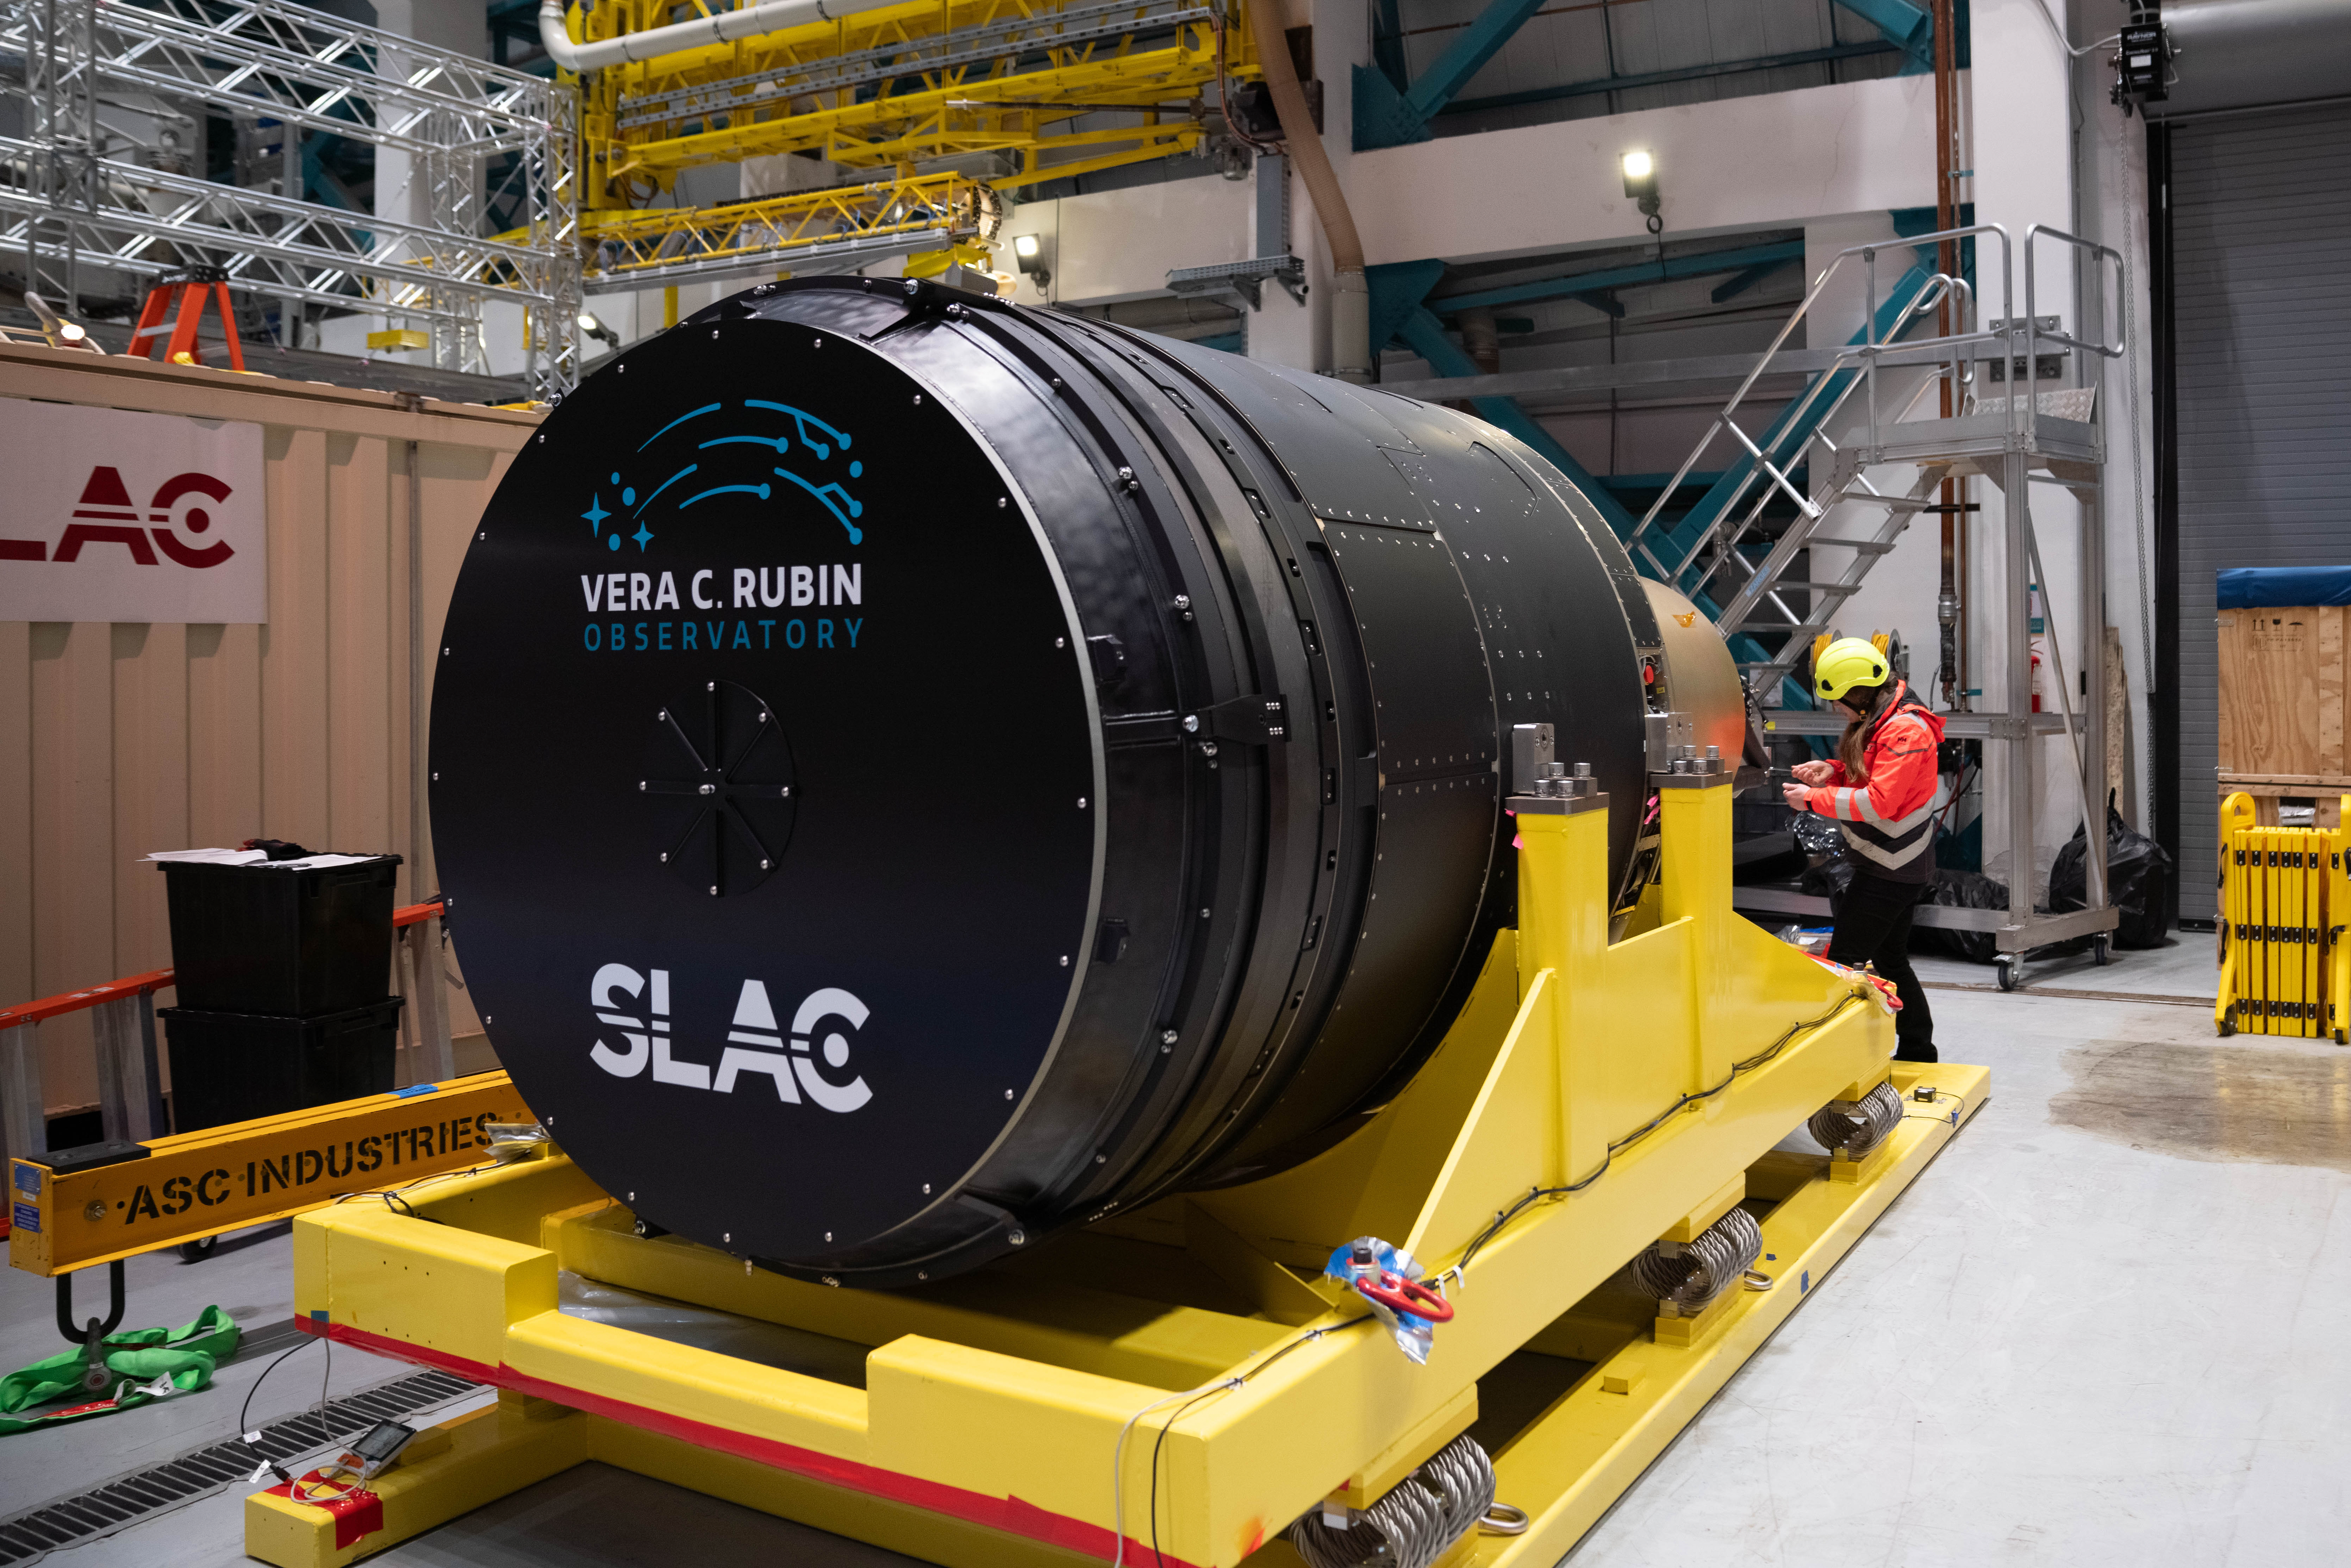

LSST Camera Arrives at Rubin Observatory

The LSST Camera is lifted out of its shipping crate on the third level of Rubin Observatory. The 3200-megapixel LSST Camera is the largest digital camera in the world, and it will soon be installed on the Simonyi Survey Telescope at Vera C. Rubin Observatory in Chile. When Rubin begins the Legacy Survey of Space and Time (LSST) in late 2025, the LSST Camera will take detailed images of the southern hemisphere sky for 10 years, building the most comprehensive timelapse view of our Universe we’ve ever seen. Using the LSST Camera, Rubin Observatory will fuel advances — and brand new discoveries — in many science areas, including exploring the nature of dark matter and dark energy, mapping the Milky Way, surveying our Solar System, and studying celestial objects that change in brightness or position.

Credit: Olivier Bonin/SLAC National Accelerator Laboratory